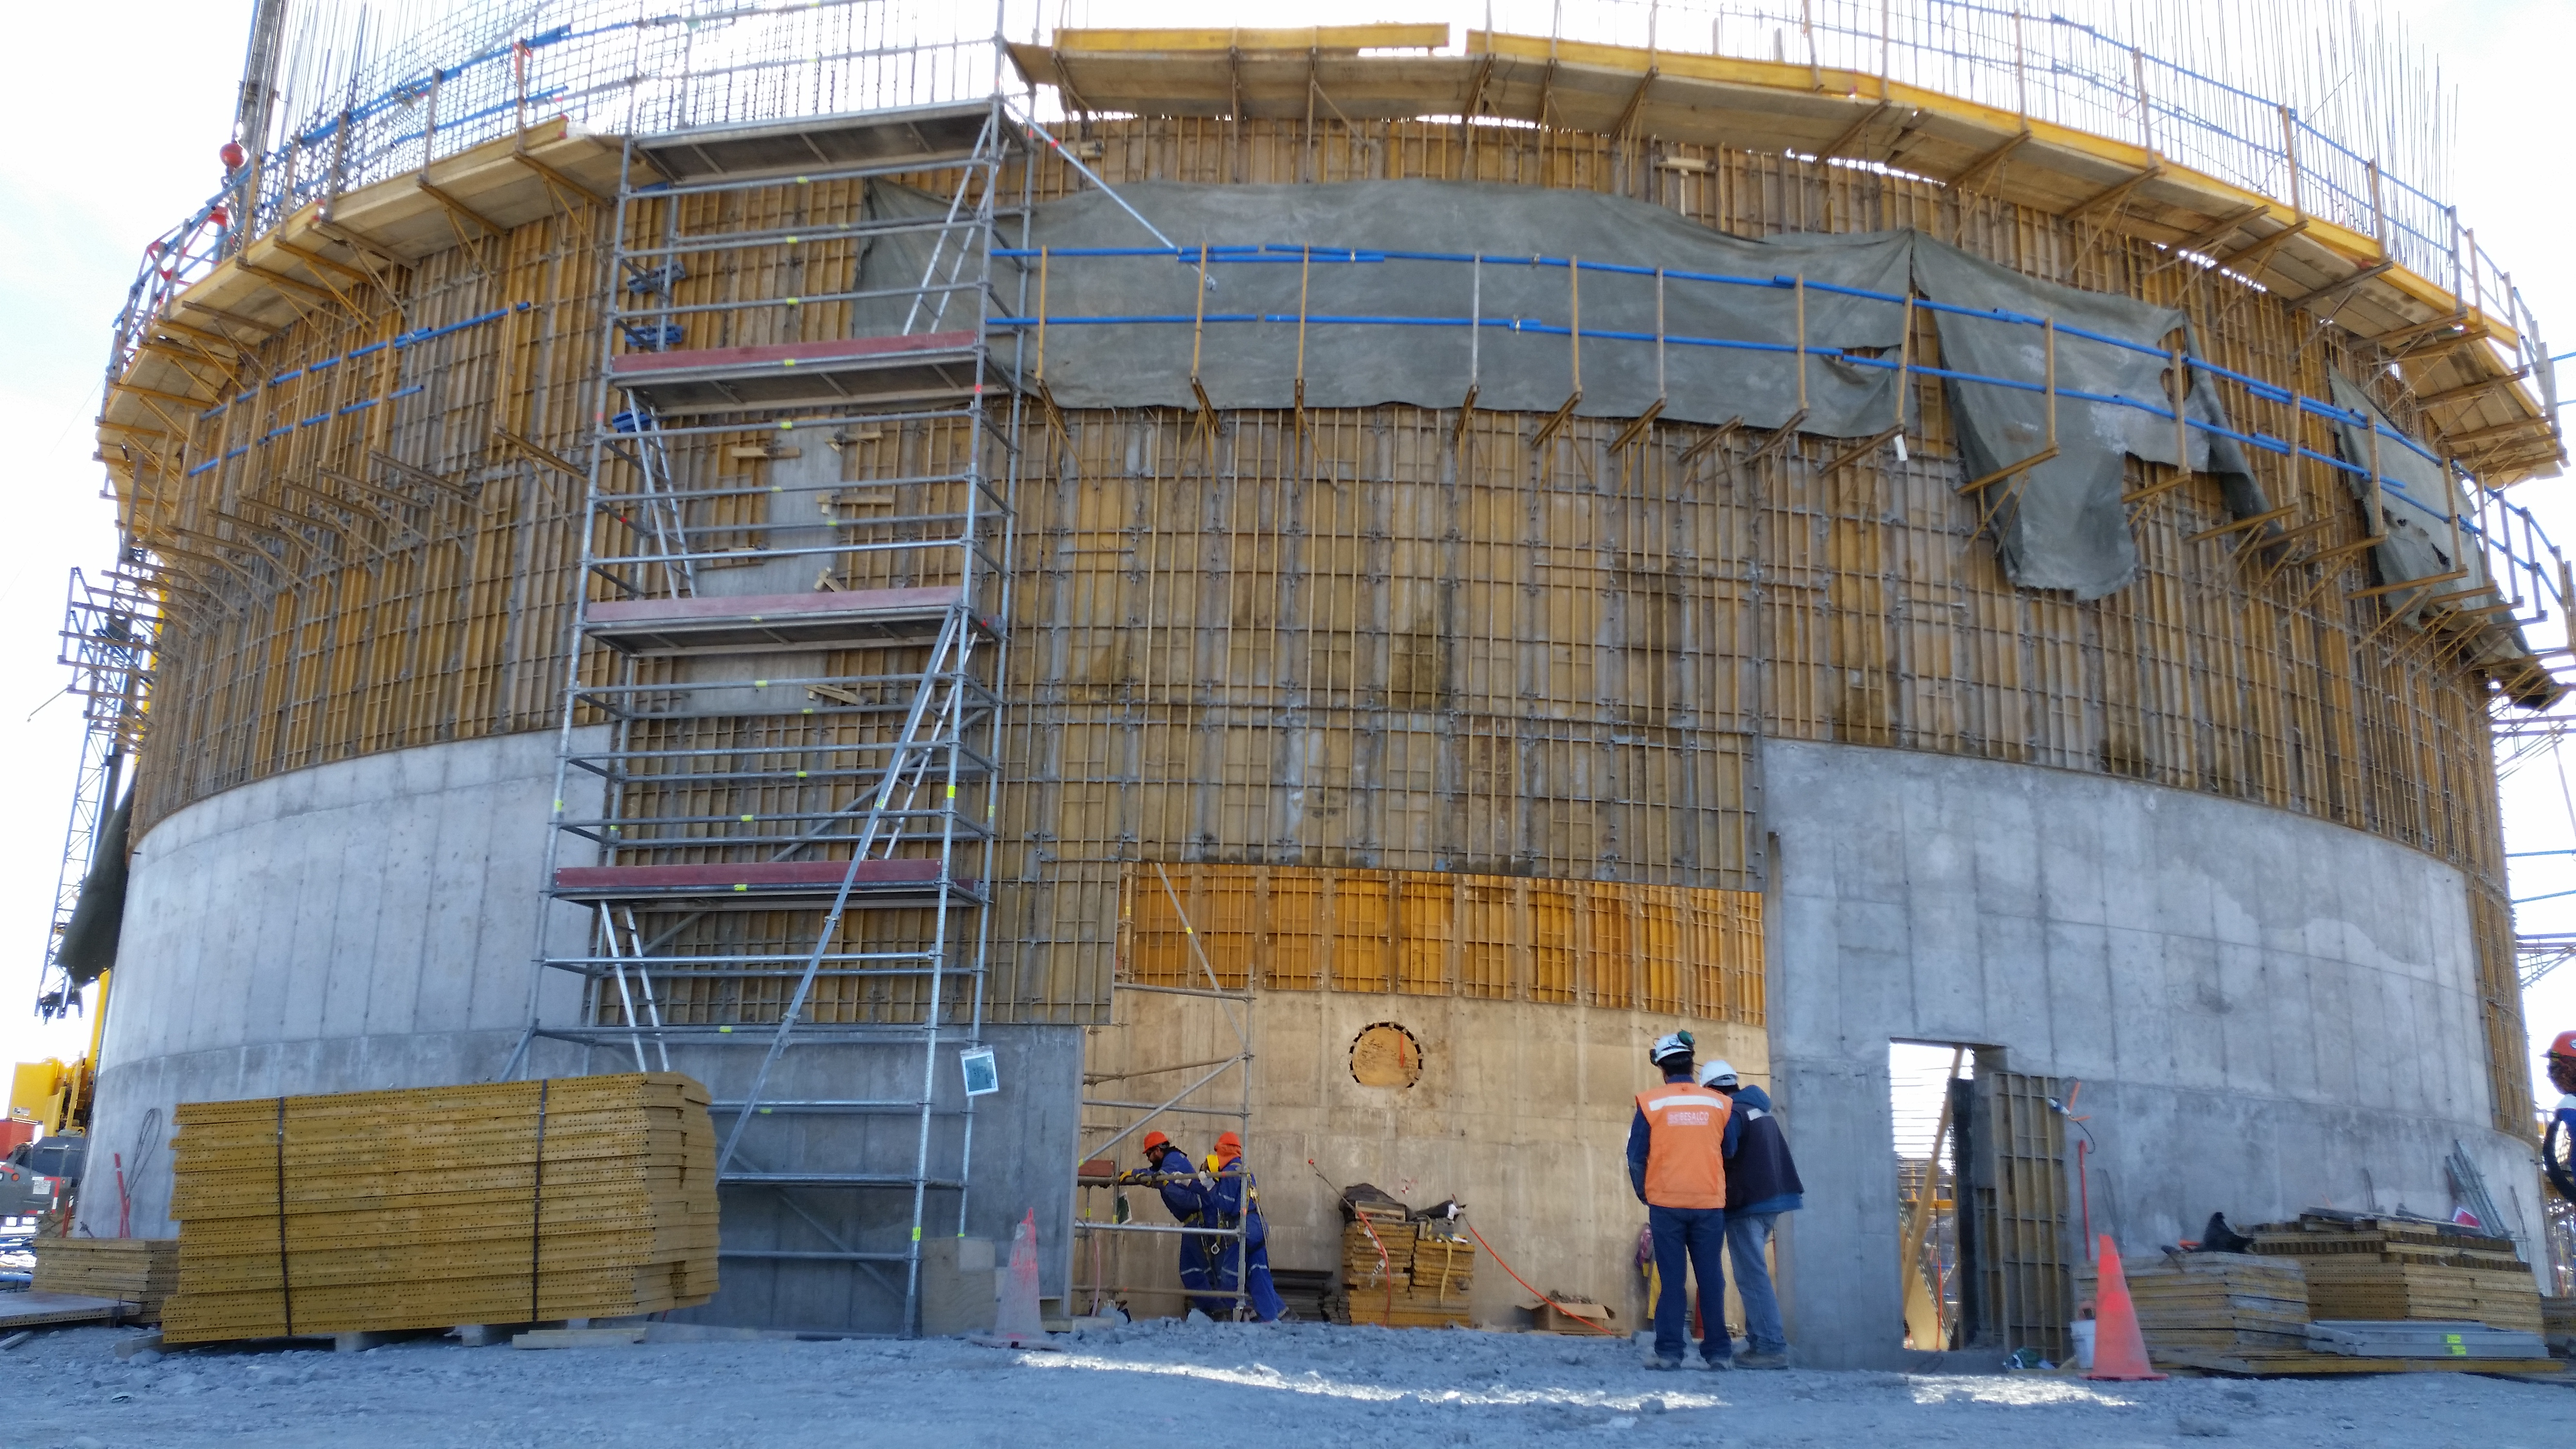

Lower enclosure progress

Progress on the lower enclosure advances.

Credit: Rubin Observatory/NSF/AURA